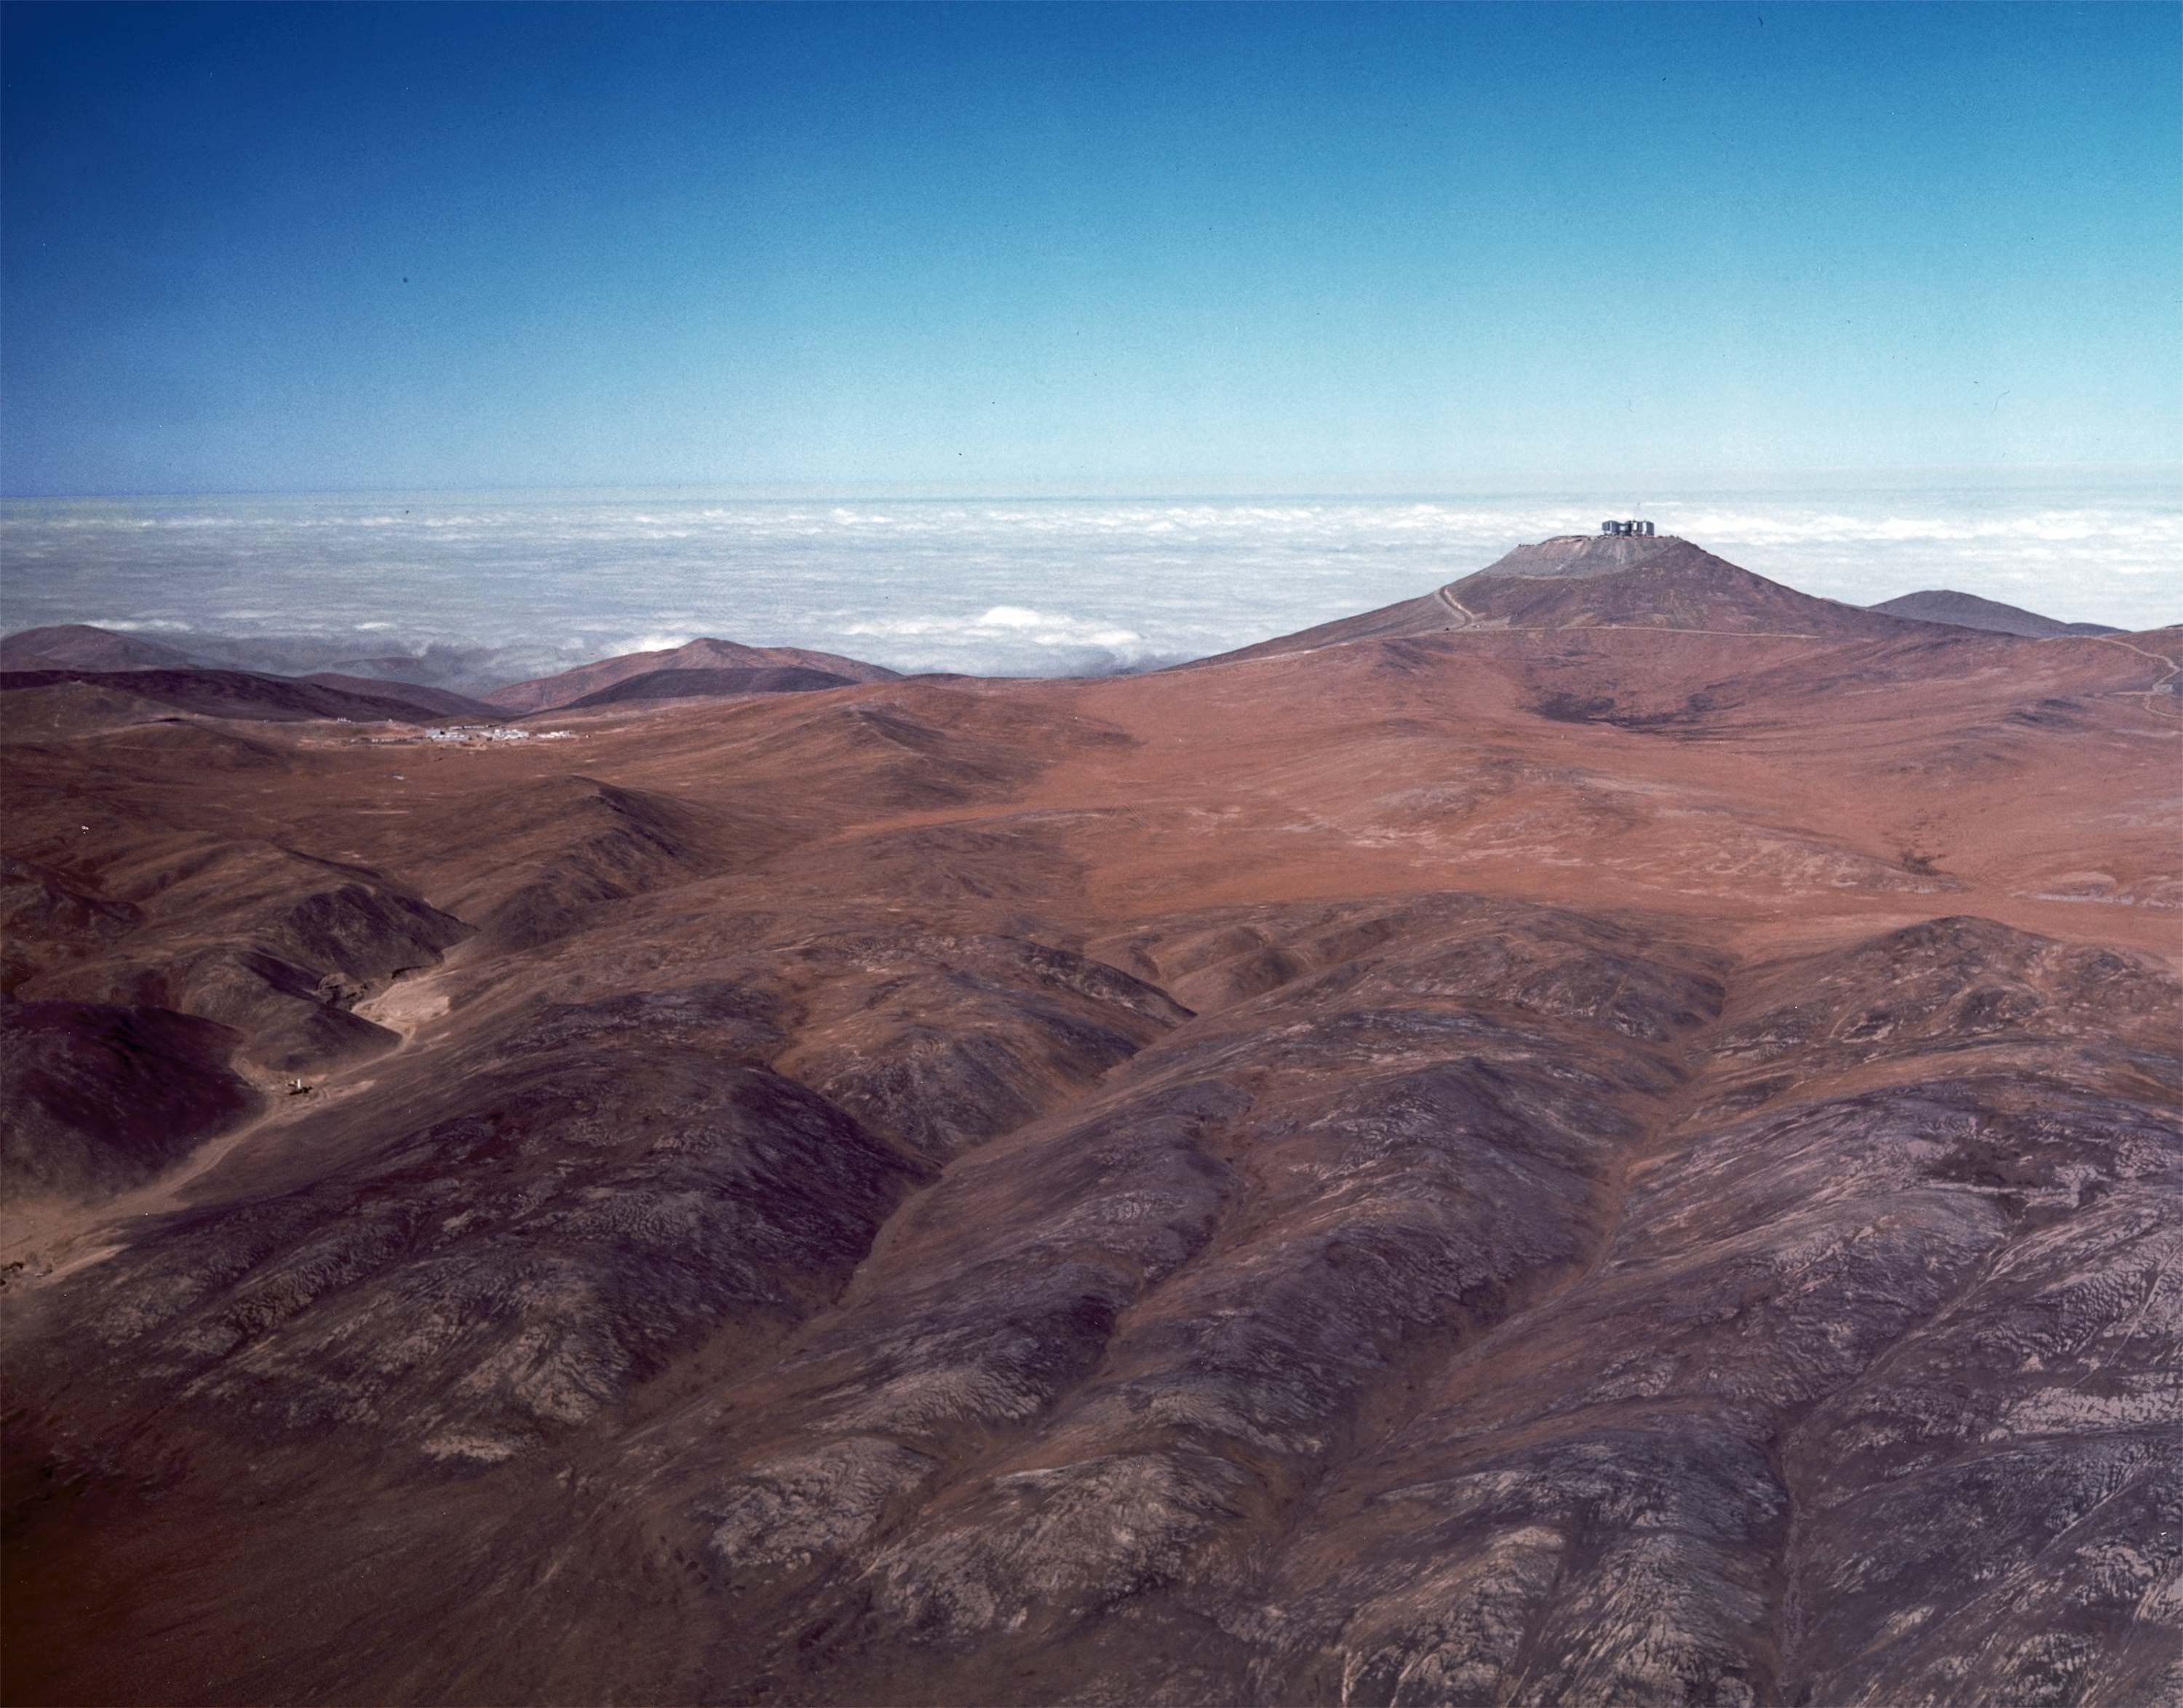

A lonely outpost in the desert (1997)

The Paranal mountain was chosen as the site of the VLT Observatory because of its excellent atmospheric conditions and, not the least, its remoteness. This will ensure that the front-line astronomical observations to be carried out there will not be disturbed by adverse human activities, e.g. dust and light from roads and mines.

However, this also means that a complete infrastructure must be established at the site before the VLT observations can begin. This includes the roads, housing, electricity, water, communications, etc. All of this was put in place during the years 1991-1997 during a major construction programme that also involved the removal of more than 300,000 cubic metres of rock and soil from the Paranal peak to create the large platform needed for the many components of the VLT.

This distant, aerial view of Paranal and its immediate surroundings in the Atacama desert was obtained in late 1997. The Pacific Ocean is seen in the background. The buildings at the base camp are seen below and to the left of the summit. At the moment of this exposure, the aircraft was located right over the "Old Panamerica" road, some 10 km from the observatory.

Credit: ESO